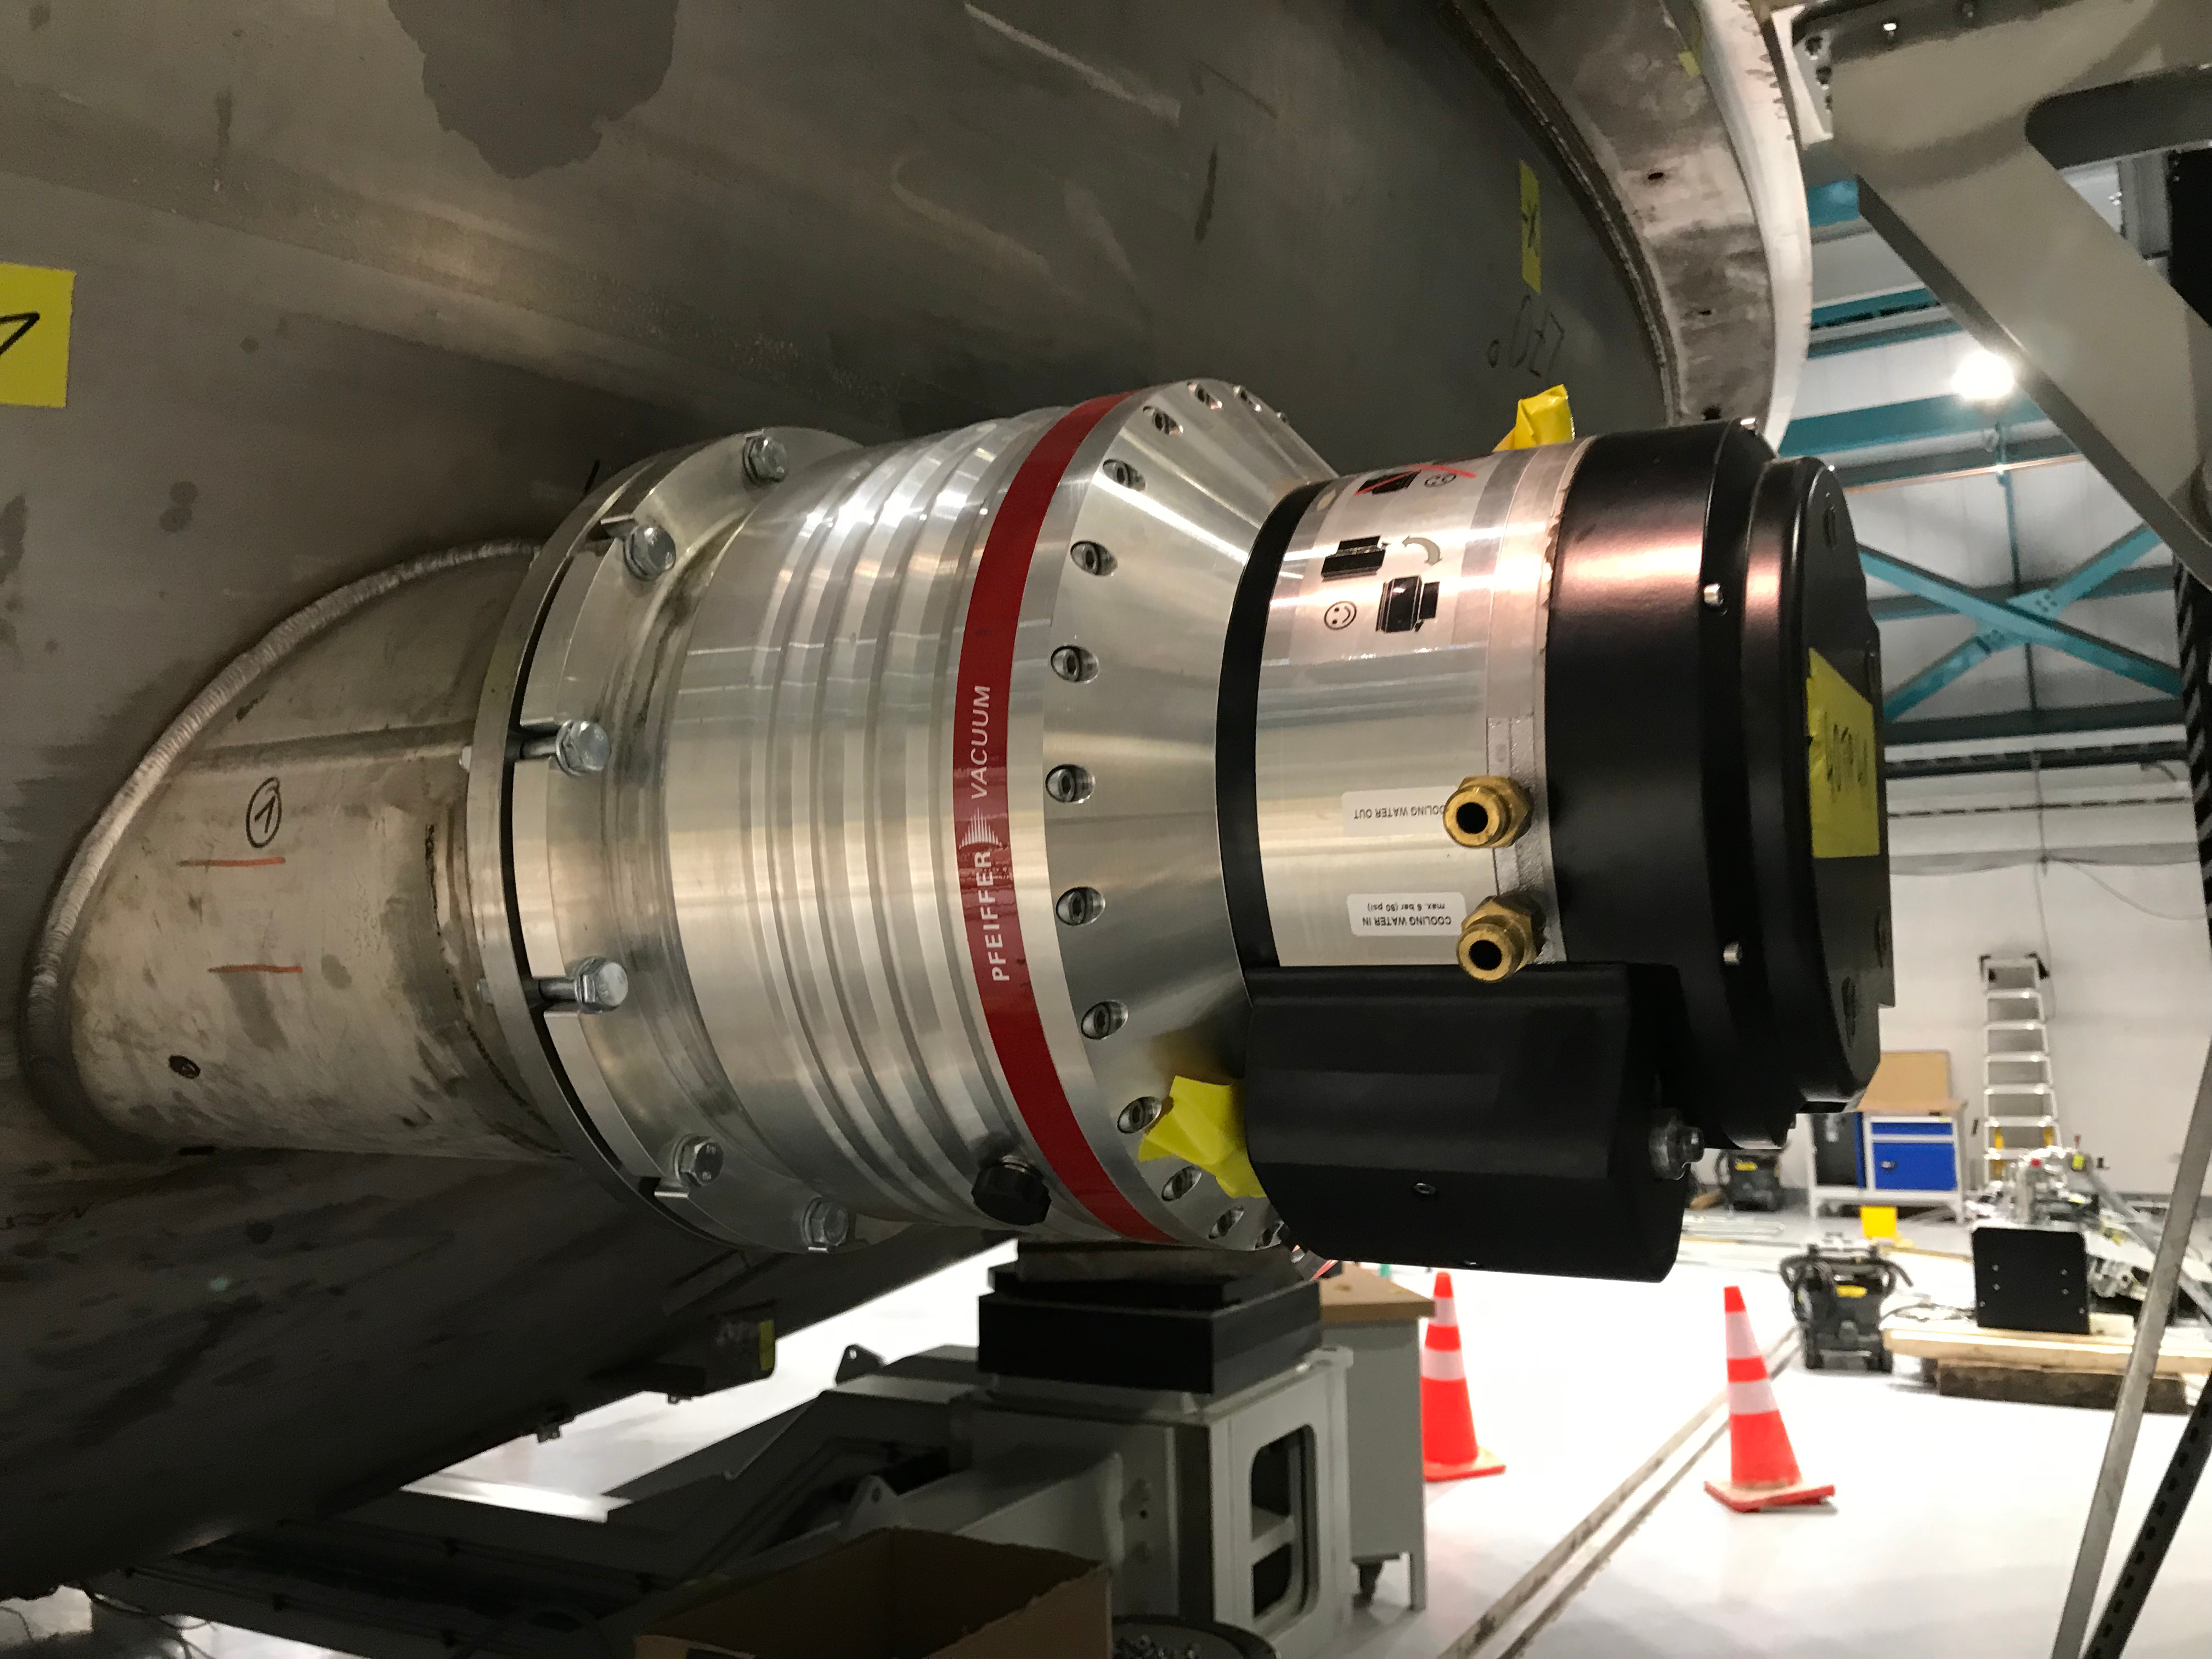

Coating Plant Assembly on Summit

A crew from Von Ardenne, the LSST Coating Chamber vendor, is currently onsite at the LSST summit facility building, performing work on the Coating Chamber, which arrived at the summit in November 2018. According to Tomislav Vucina, LSST Coatings Engineer, "The LSST Coating Chamber will be the largest, most modern, and most powerful mirror coating mechanism used by any telescope in the world." The Coating Chamber, which was constructed in Germany, is now beginning a six-month program of “assembly, integration, and commissioning,” which refers to installation of all components of the Coating Plant, and the testing necessary to ensure that everything works the way it’s supposed to. After final acceptance, and after both LSST mirrors arrive, the Coating Plant will be used to coat the Primary/Tertiary Mirror (M1M3) with aluminum, and the Secondary Mirror (M2) with silver.

Credit: Rubin Observatory/NSF/AURA